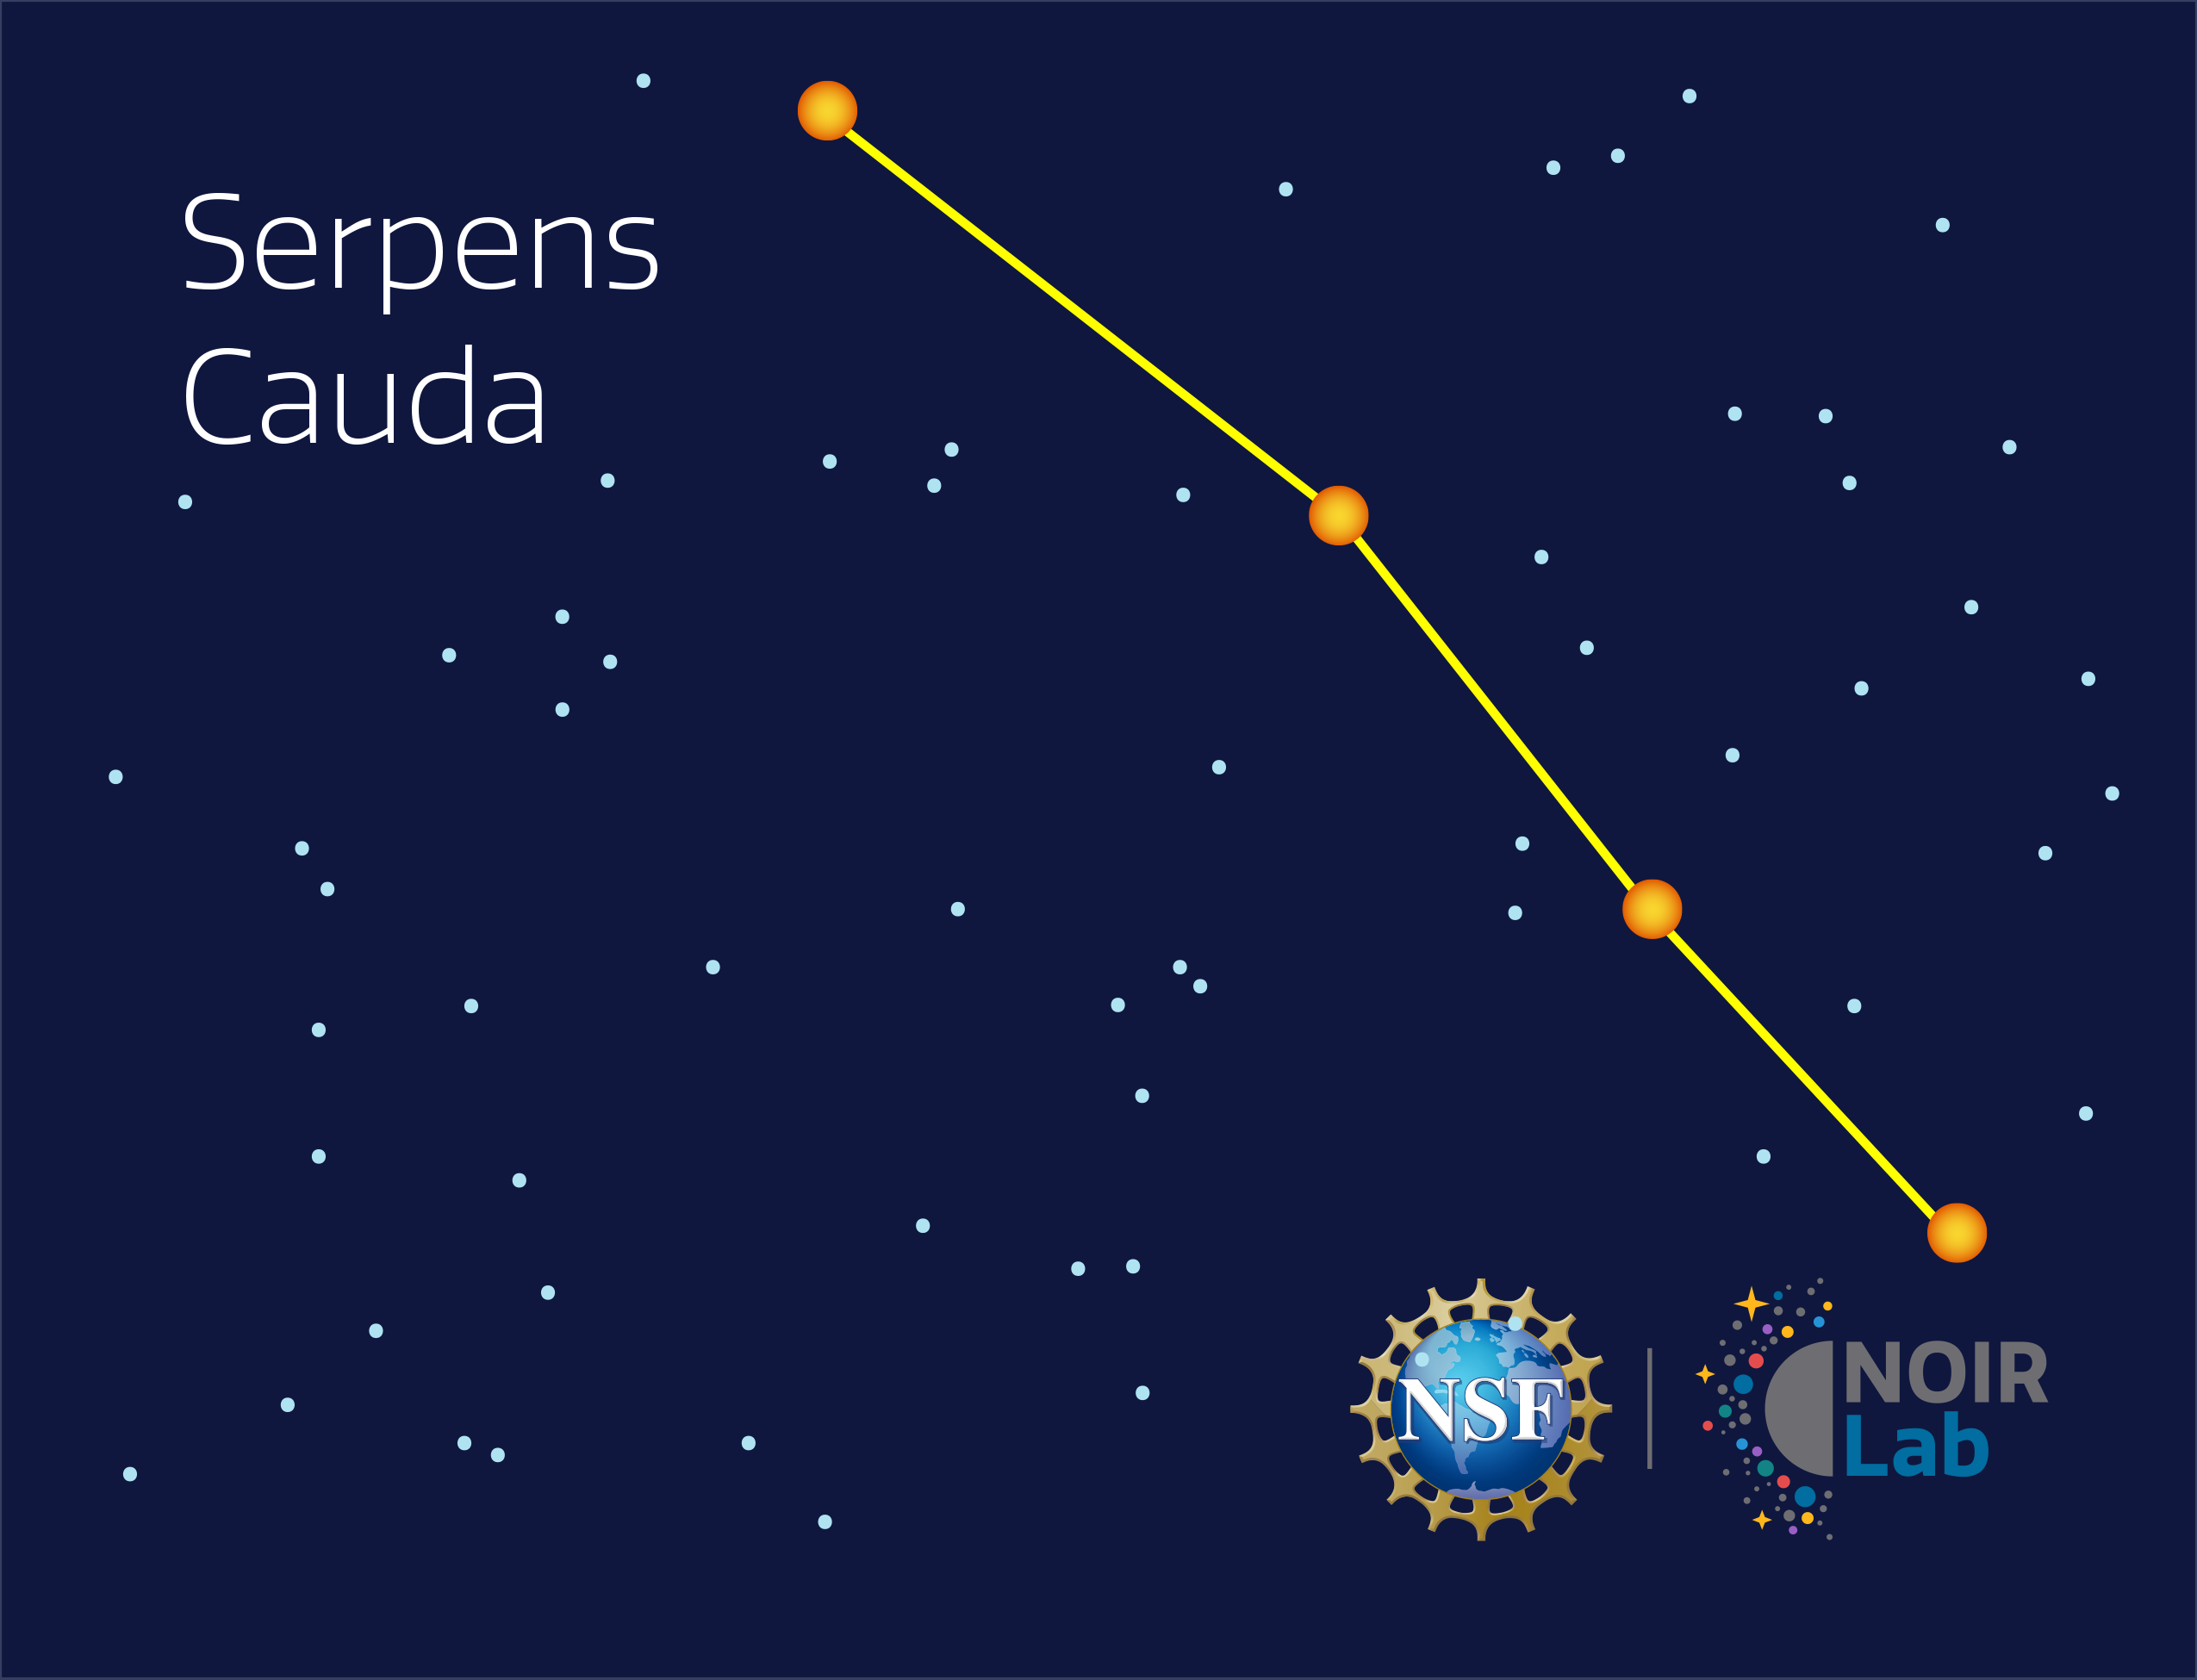

Serpens Cauda

Credit: NOIRLab